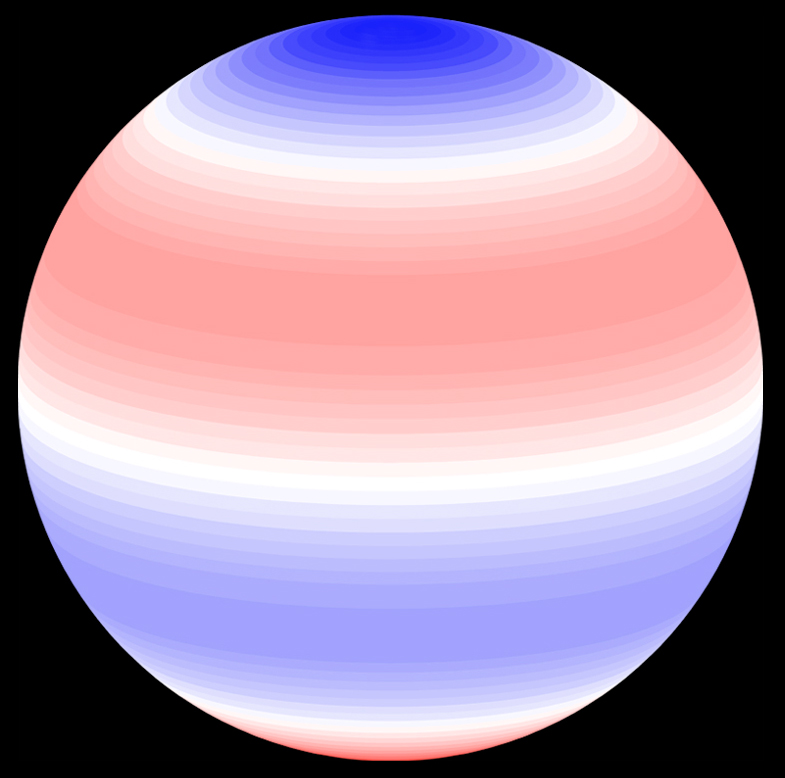

Non-radial oscillations in the giant star xi Hya

A computer-generated illustration of one possible non-radial oscillation mode in the giant star xi Hya. The blue parts contain particles in the upper stellar atmosphere moving away from the stellar centre, hence they cause a "blue-shift" (towards shorter wavelengths) in the spectrum for the observer. At the same time, particles in the red parts move towards the stellar centre and cause a "red-shift" (towards longer wavelengths). Particles in the white regions do not move during the oscillation cycle. Half an oscillation cycle later, the red parts will have become blue and vice versa.

Credit: ESO